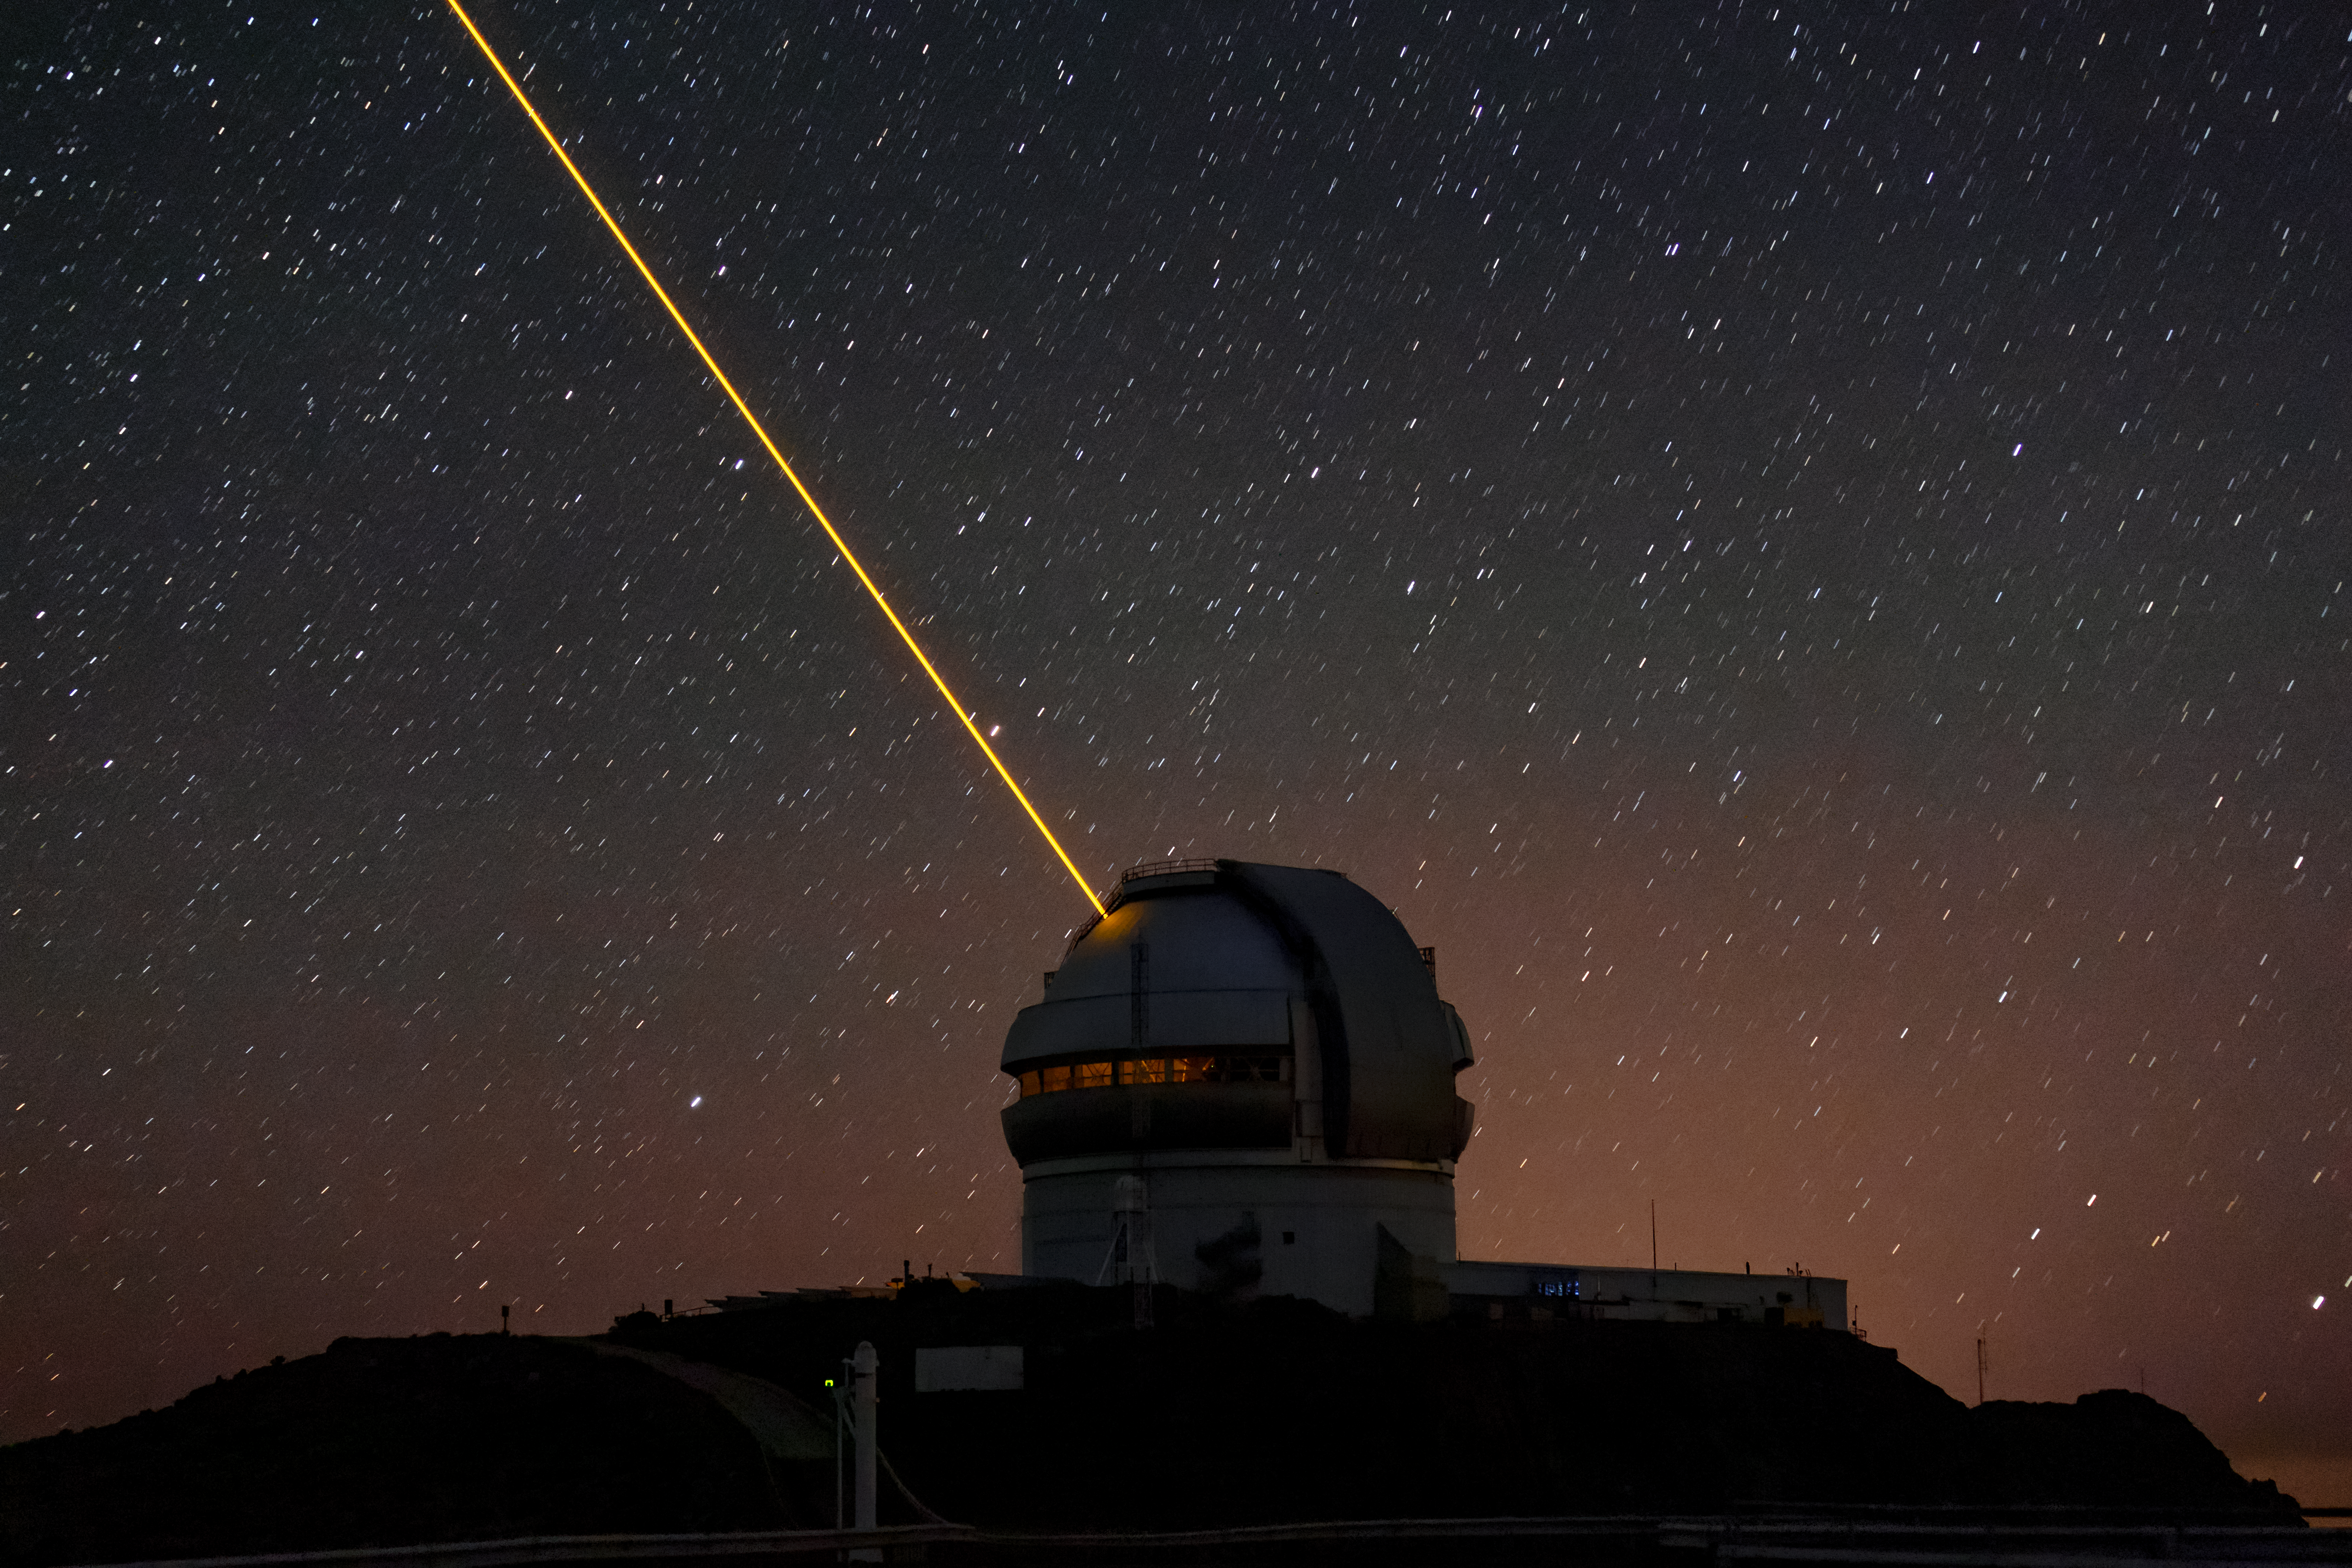

Gemini South's Laser Guide System

This photo shows Gemini South's laser guide star system in action. The laser interacts with particles in the Earth's upper atmosphere and allow for real-time corrections of the telescope's optics to compensate for atmospheric turbulence. Gemini South is a part of the International Gemini Observatory, a program of NSF NOIRLab.

Credit: International Gemini Observatory/NOIRLab/AURA/NSF/M. Paredes